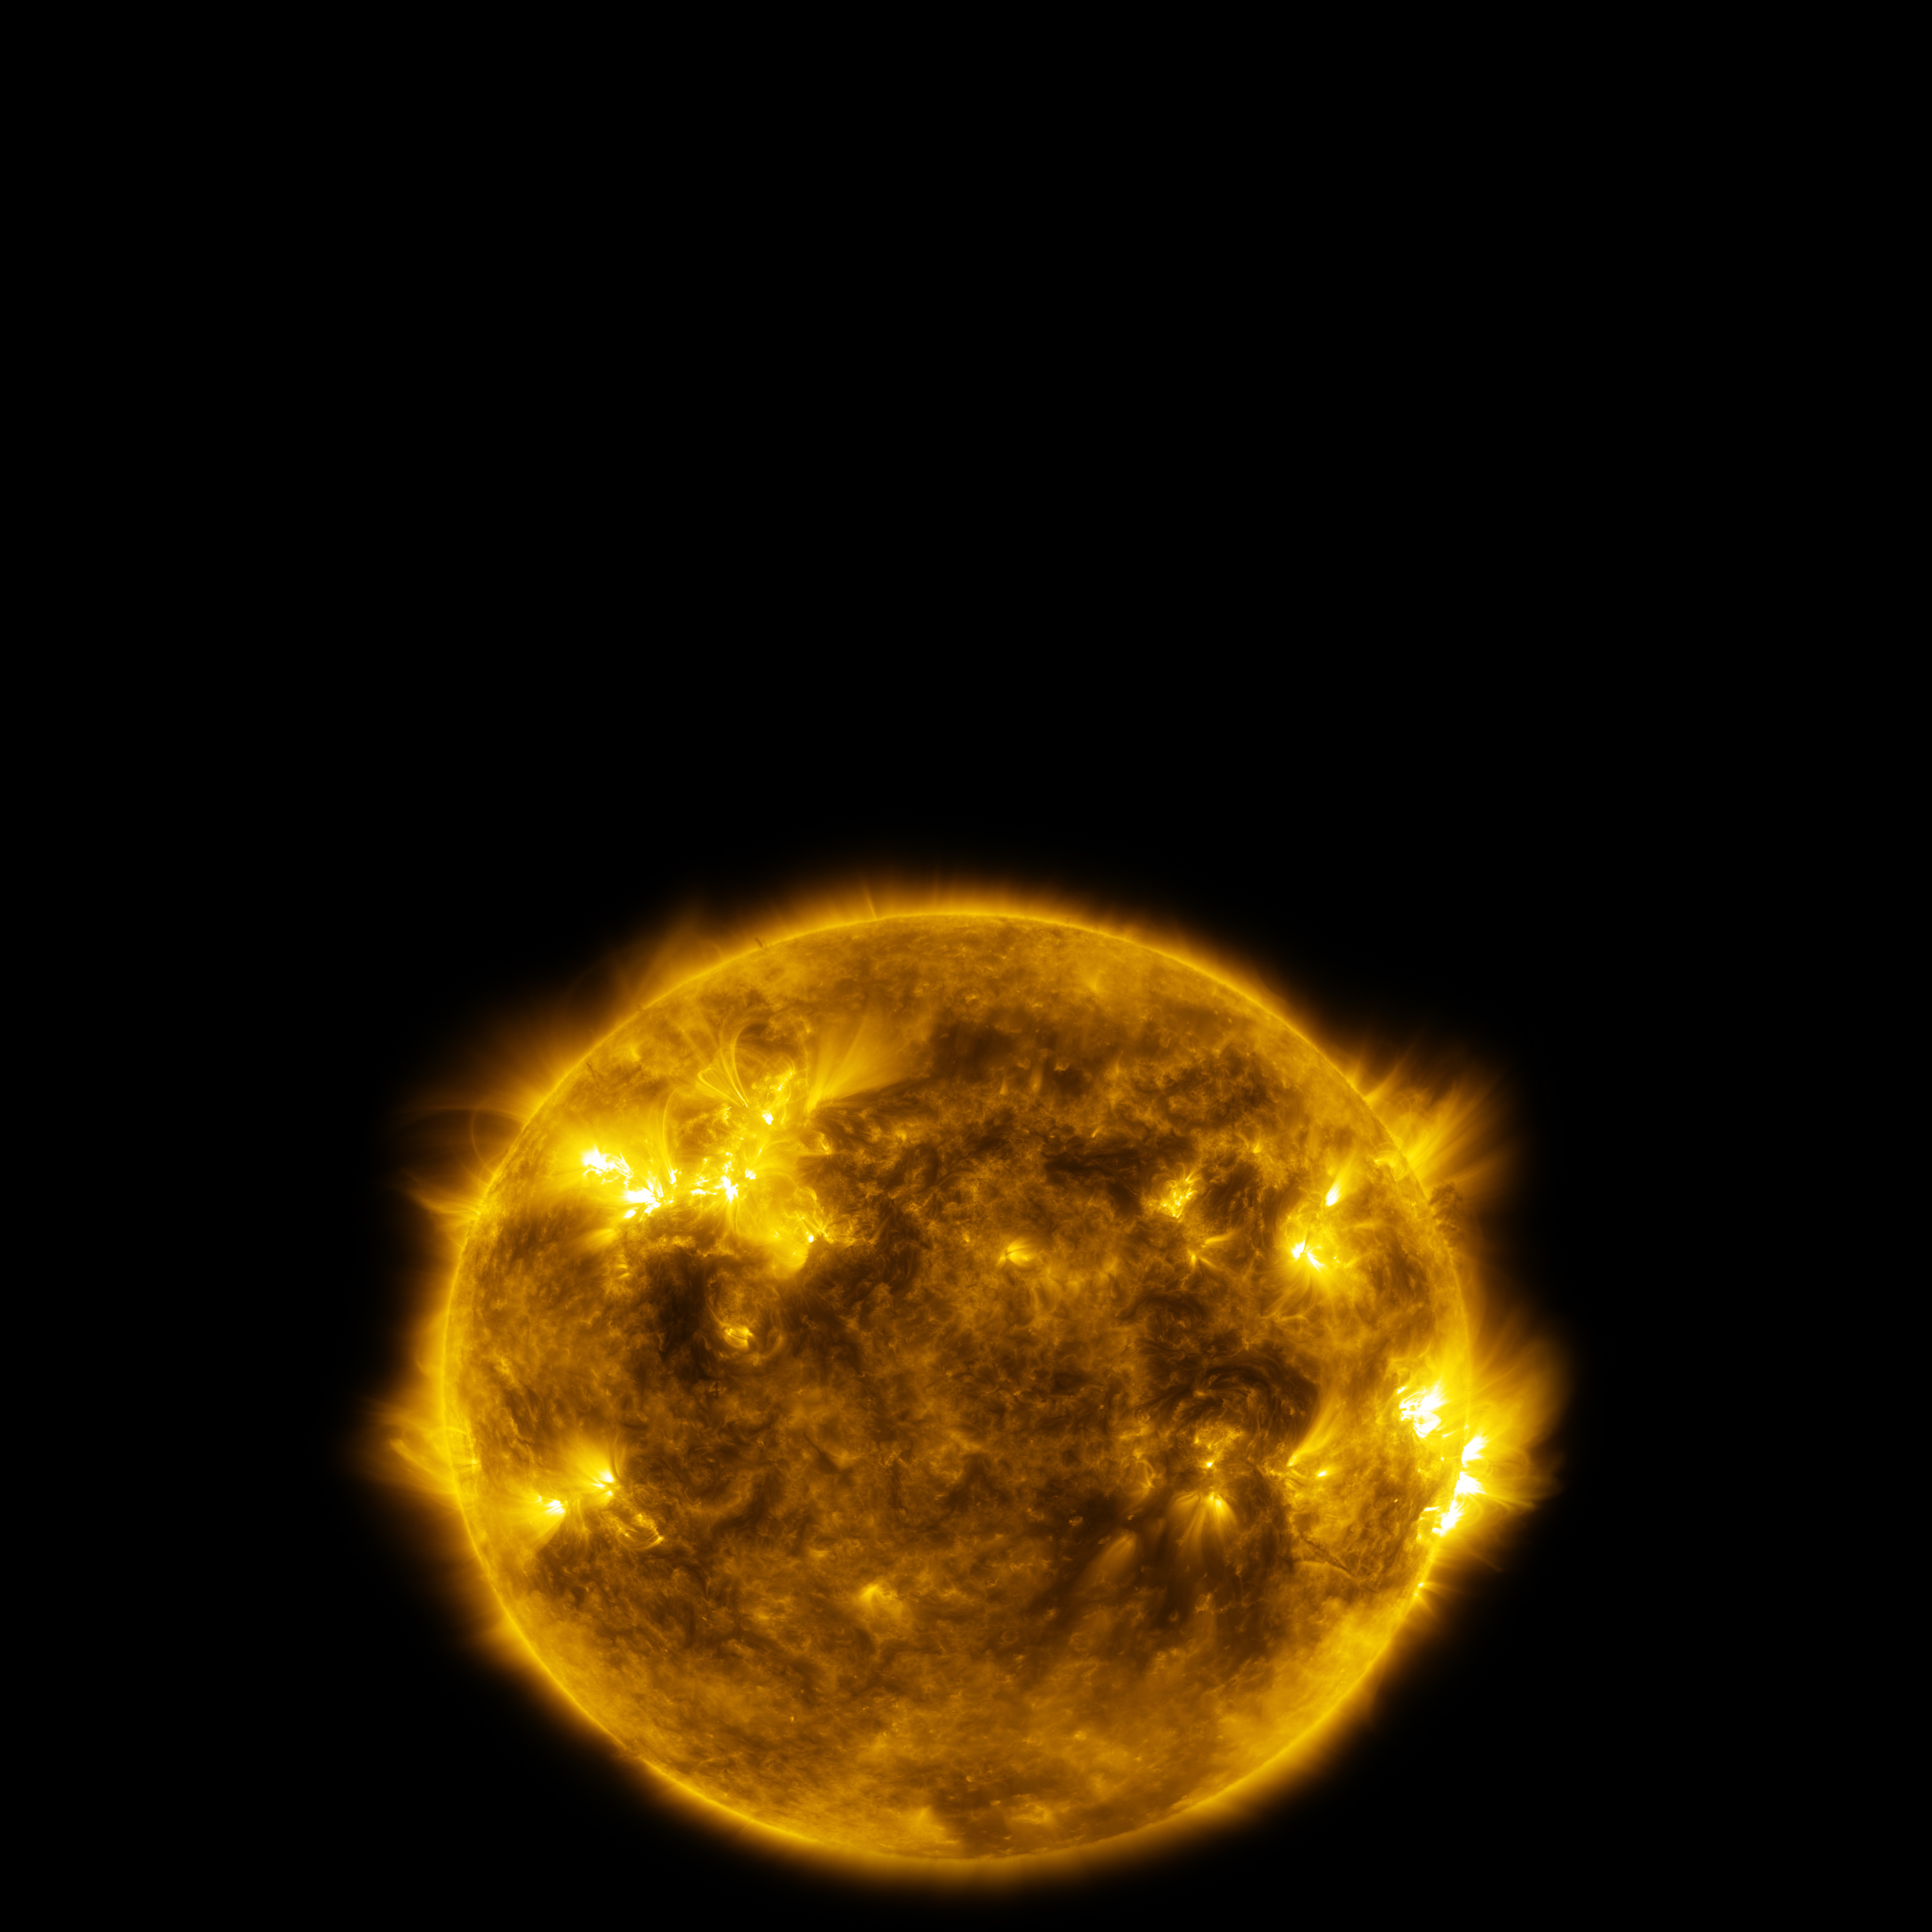

Image still from the planetarium show "From Earth to the Universe"

This is a still image from ESO’s first in-house produced fulldome planetarium movie, From Earth to the Universe, showing the Sun.

Read more about the movie here.

Credit: NASA/SDO/M. Kornmesser/L. Calçada/ESO